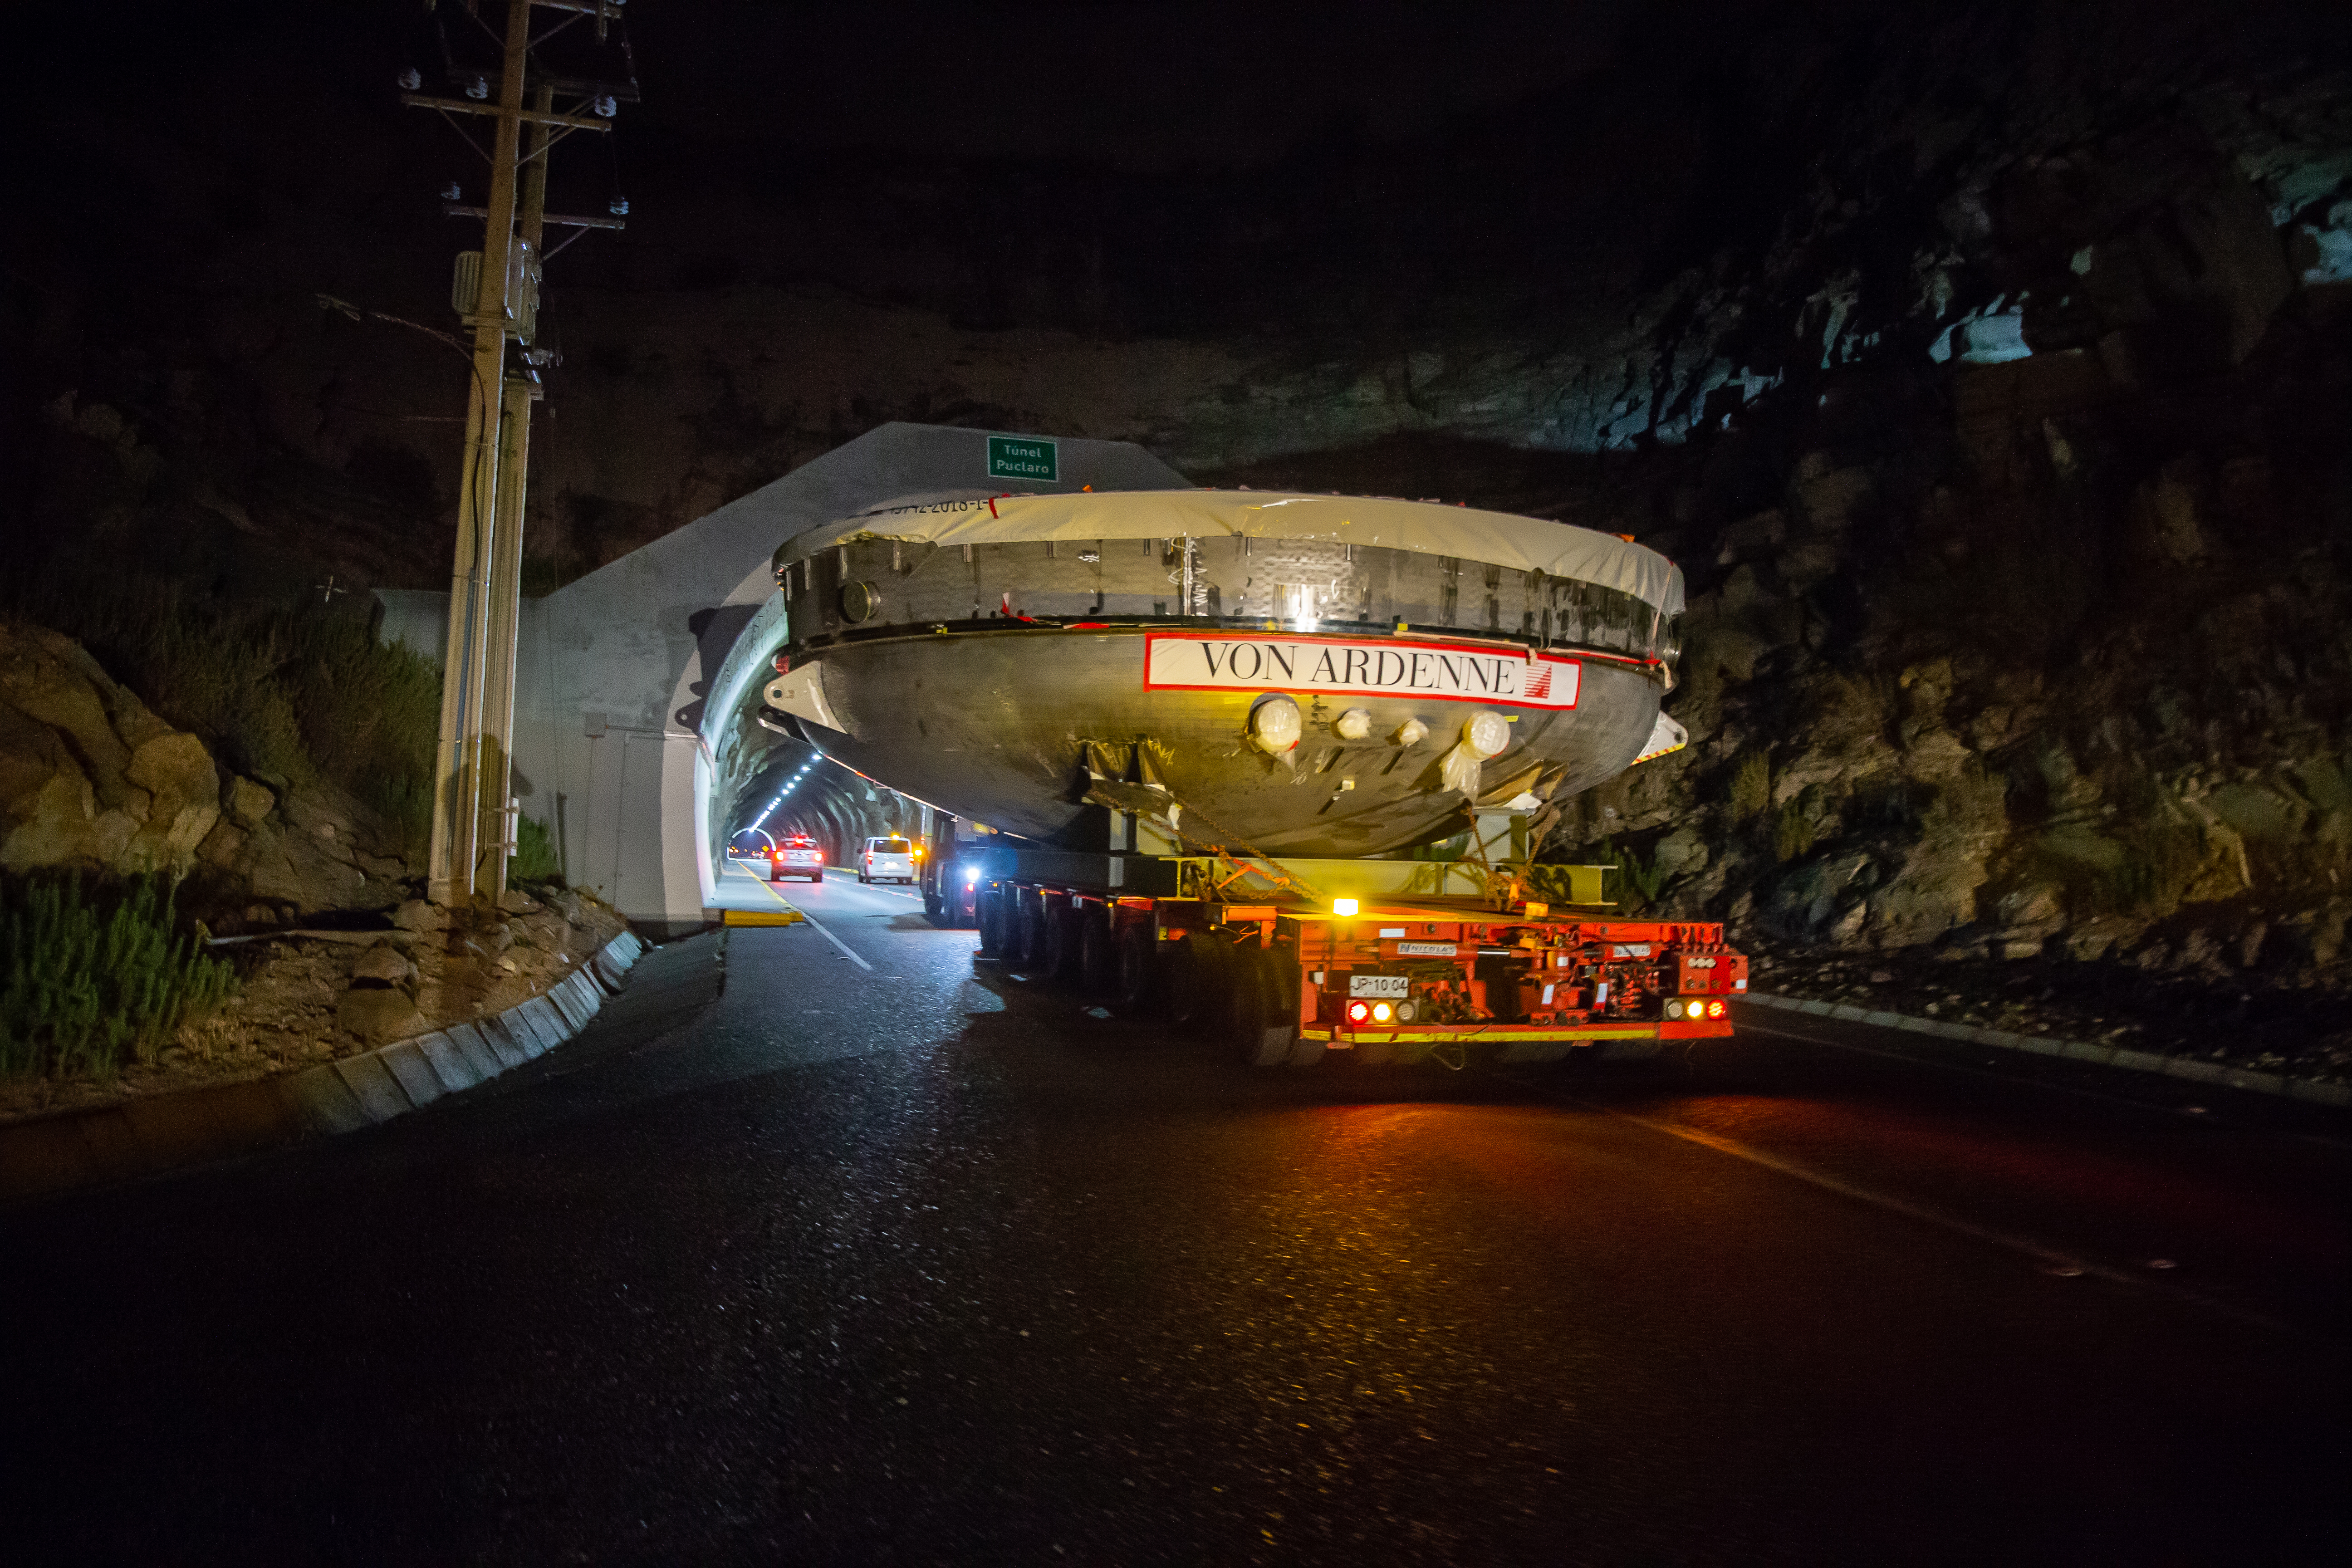

LSST Coating Chamber Transported

After arriving at the Port of Coquimbo Terminal in Chile on October 23rd, it was divided into two parts, upper and lower, and transported by Javier Cortez, S.A. in specialized trucks from Coquimbo to the LSST summit facility on Cerro Pachón. The width of the cargo load was about 9 meters (29.5 feet), so this transport required cooperation between many parties to coordinate logistics, including the removal of hanging signs, utility cables, lights, etc. along the route. Local police provided an escort for the transport vehicles, and the Highway Administration assisted with road closures and permits to proceed.

Credit: Manuel Paredes/NSF/AURA/International Gemini Observatory/NOIRLab